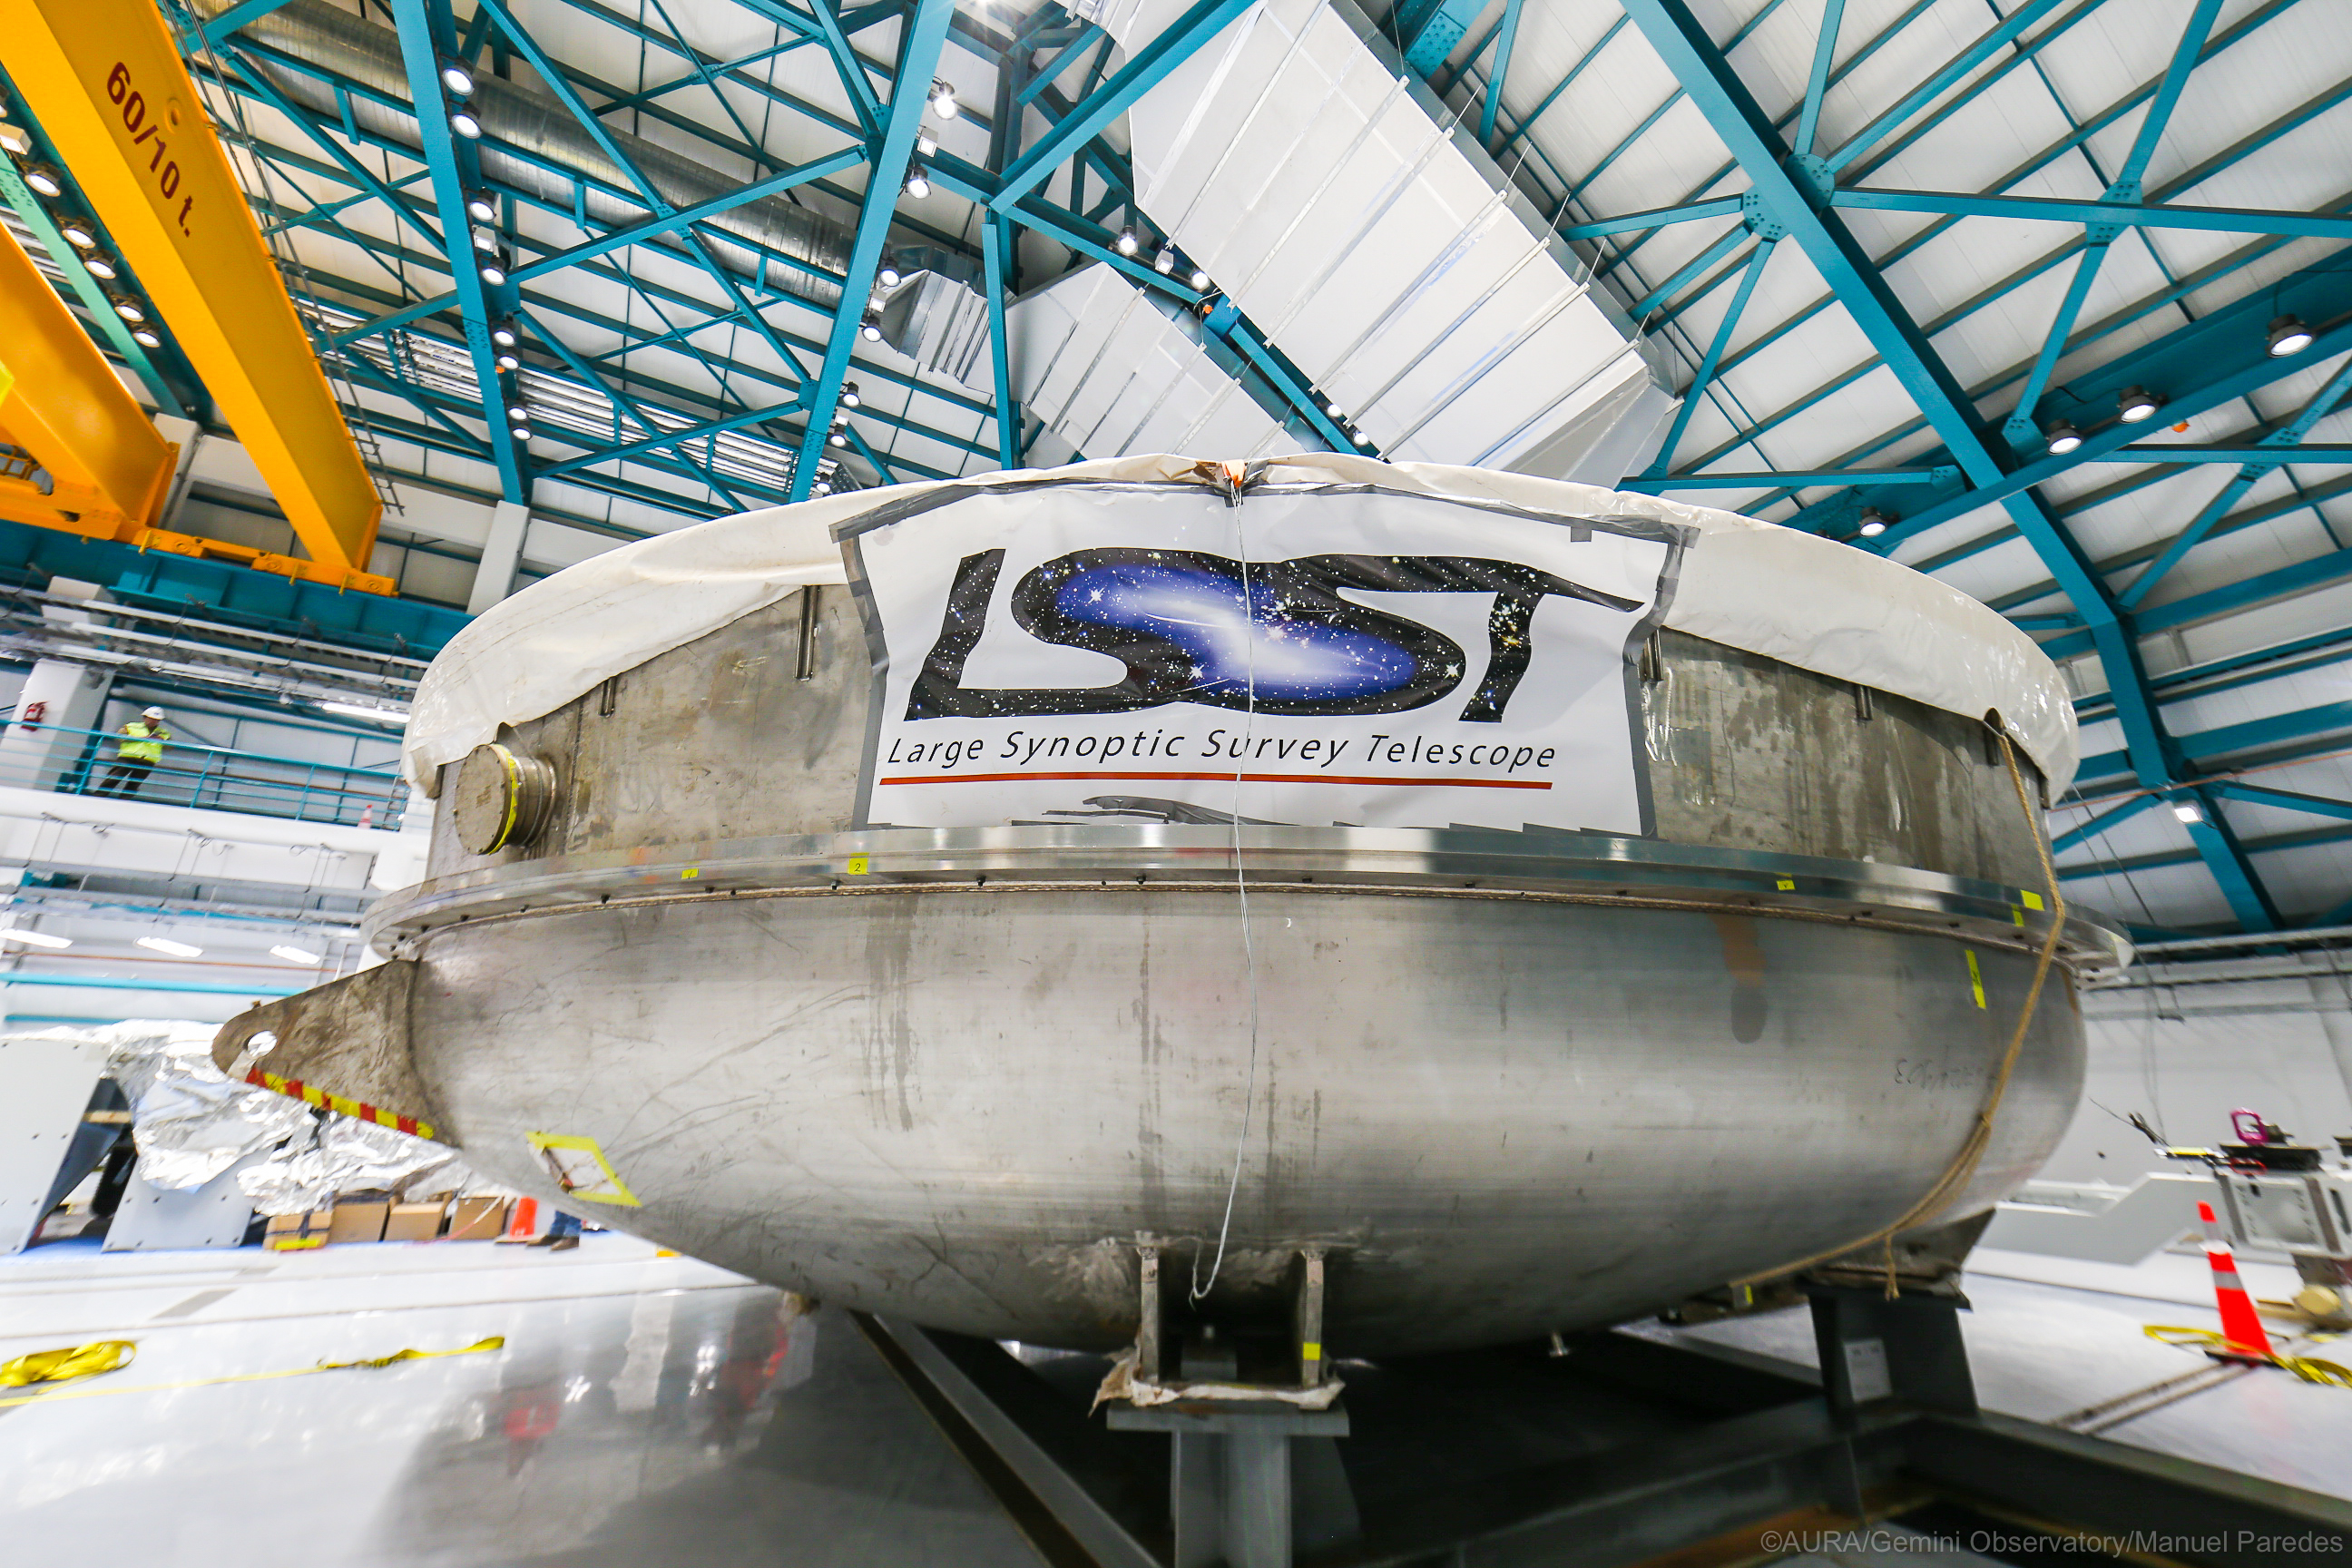

LSST Coating Chamber Arrival

November 11, 2018 - The Coating Chamber for the Large Synoptic Survey Telescope (LSST) arrived on the summit of Cerro Pachón, safely completing a 15 week journey from Deggendorf, Germany, where it was constructed. The 128-ton Coating Chamber is the largest single piece of equipment to arrive at the LSST observatory site to date, and will soon be joined by the Telescope Mount Assembly (TMA), from Spain, and the 8.4-meter Primary/Tertiary (M1M3) Mirror, from the United States, which are expected to arrive in 2019.

Credit: Manuel Paredes/AURA/International Gemini Observatory/NOIRLab/NSF